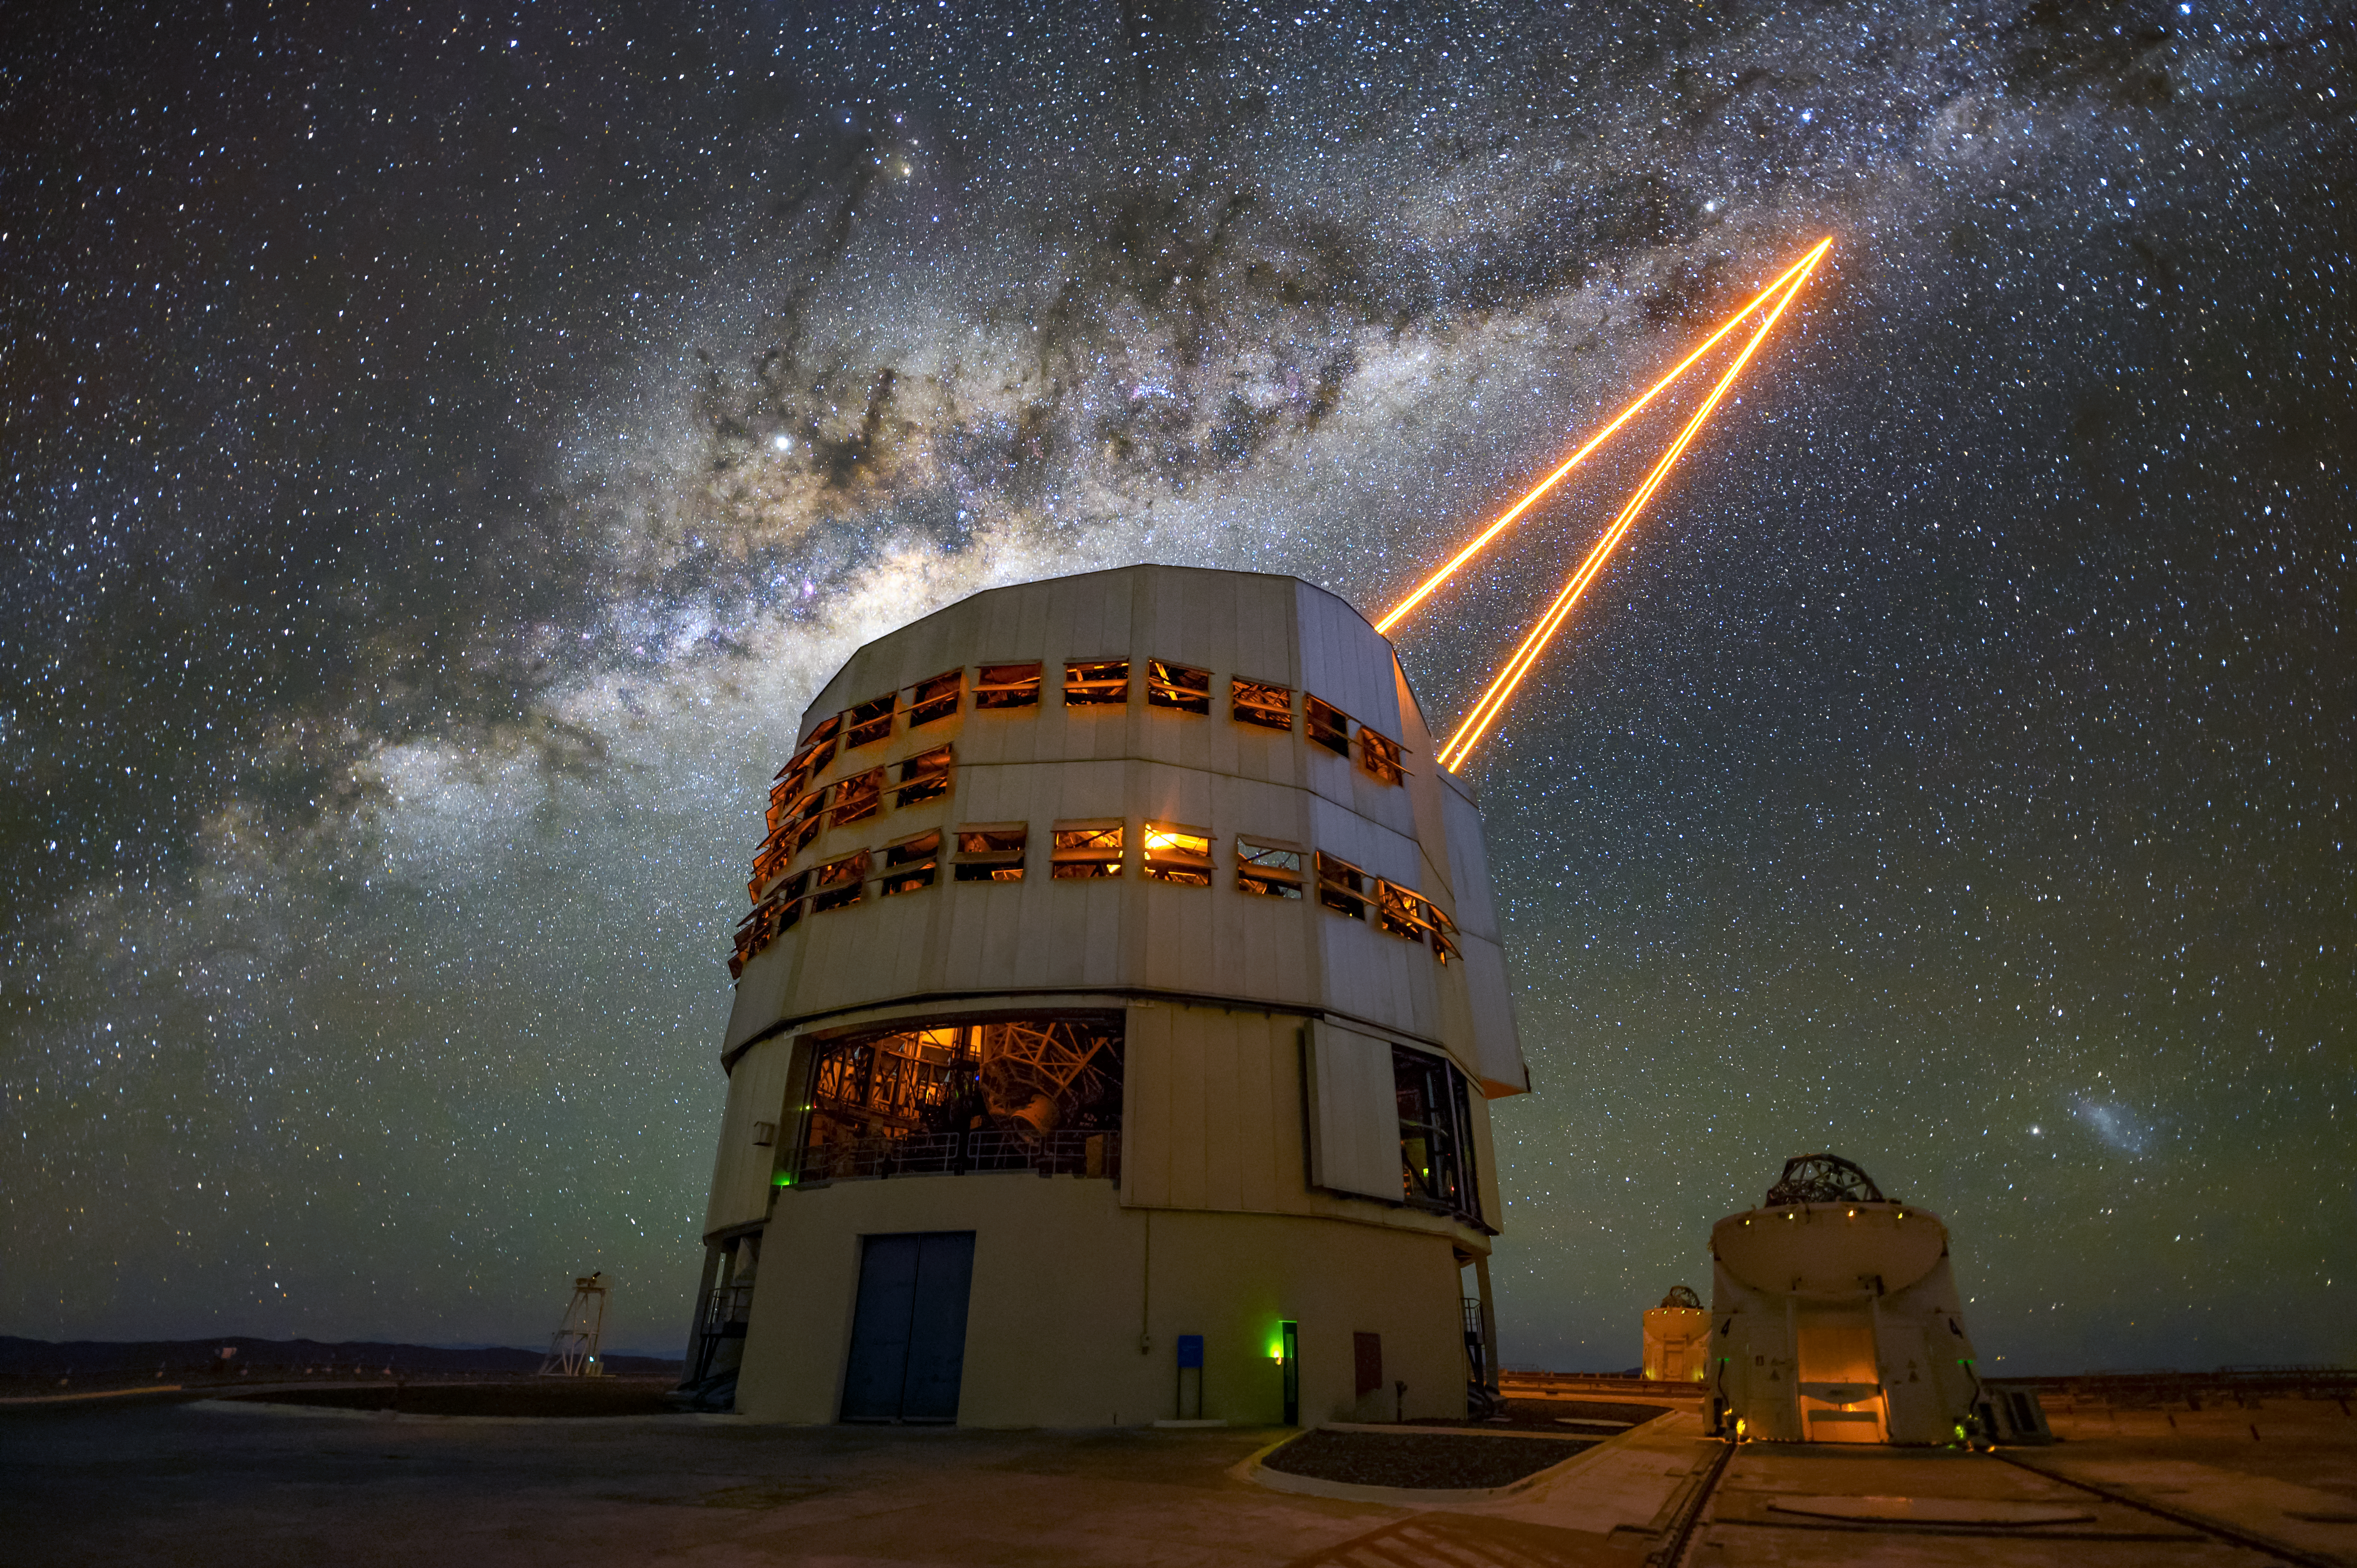

Creating artificial stars at the VLT

Adaptive optics employed by the Very Large Telescope at ESO's Paranal Observatory correct for distortions introduced by the Earth's atmosphere. However to function, adaptive optics requires a fairly bright reference star close to the object of study which naturally is not always possible. To mitigate this issue, astronomers can create artificial stars instead by shining a powerful laser beam into the Earth's upper atmosphere. These laser guide stars allow almost the entire visible sky to be observed with adaptive optics.

Credit: ESO/A. Ghizzi Panizza